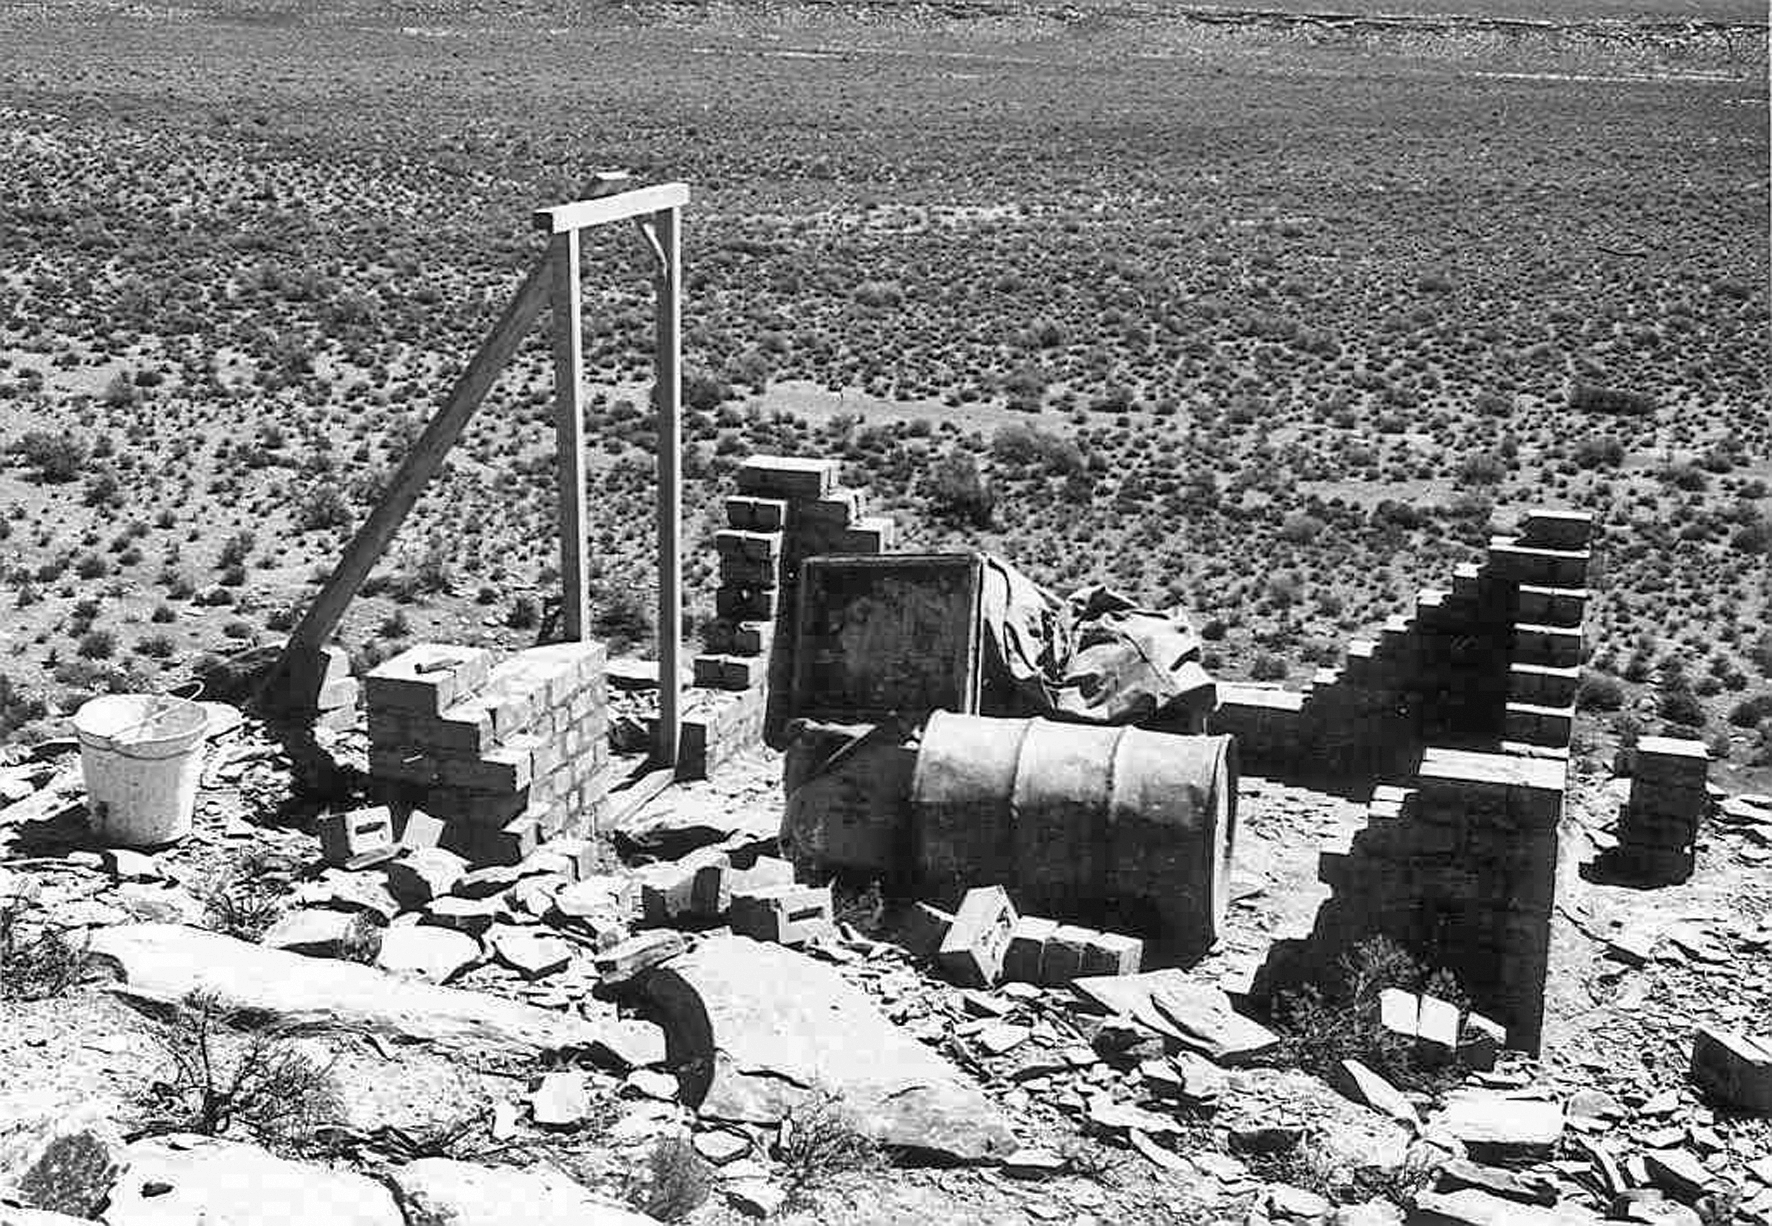

At Flathill observing site

Image of the Flathill observing site in South Africa from ESO’s testing expedition in the early 1960s.

Credit: ESO/J.Doornenbal